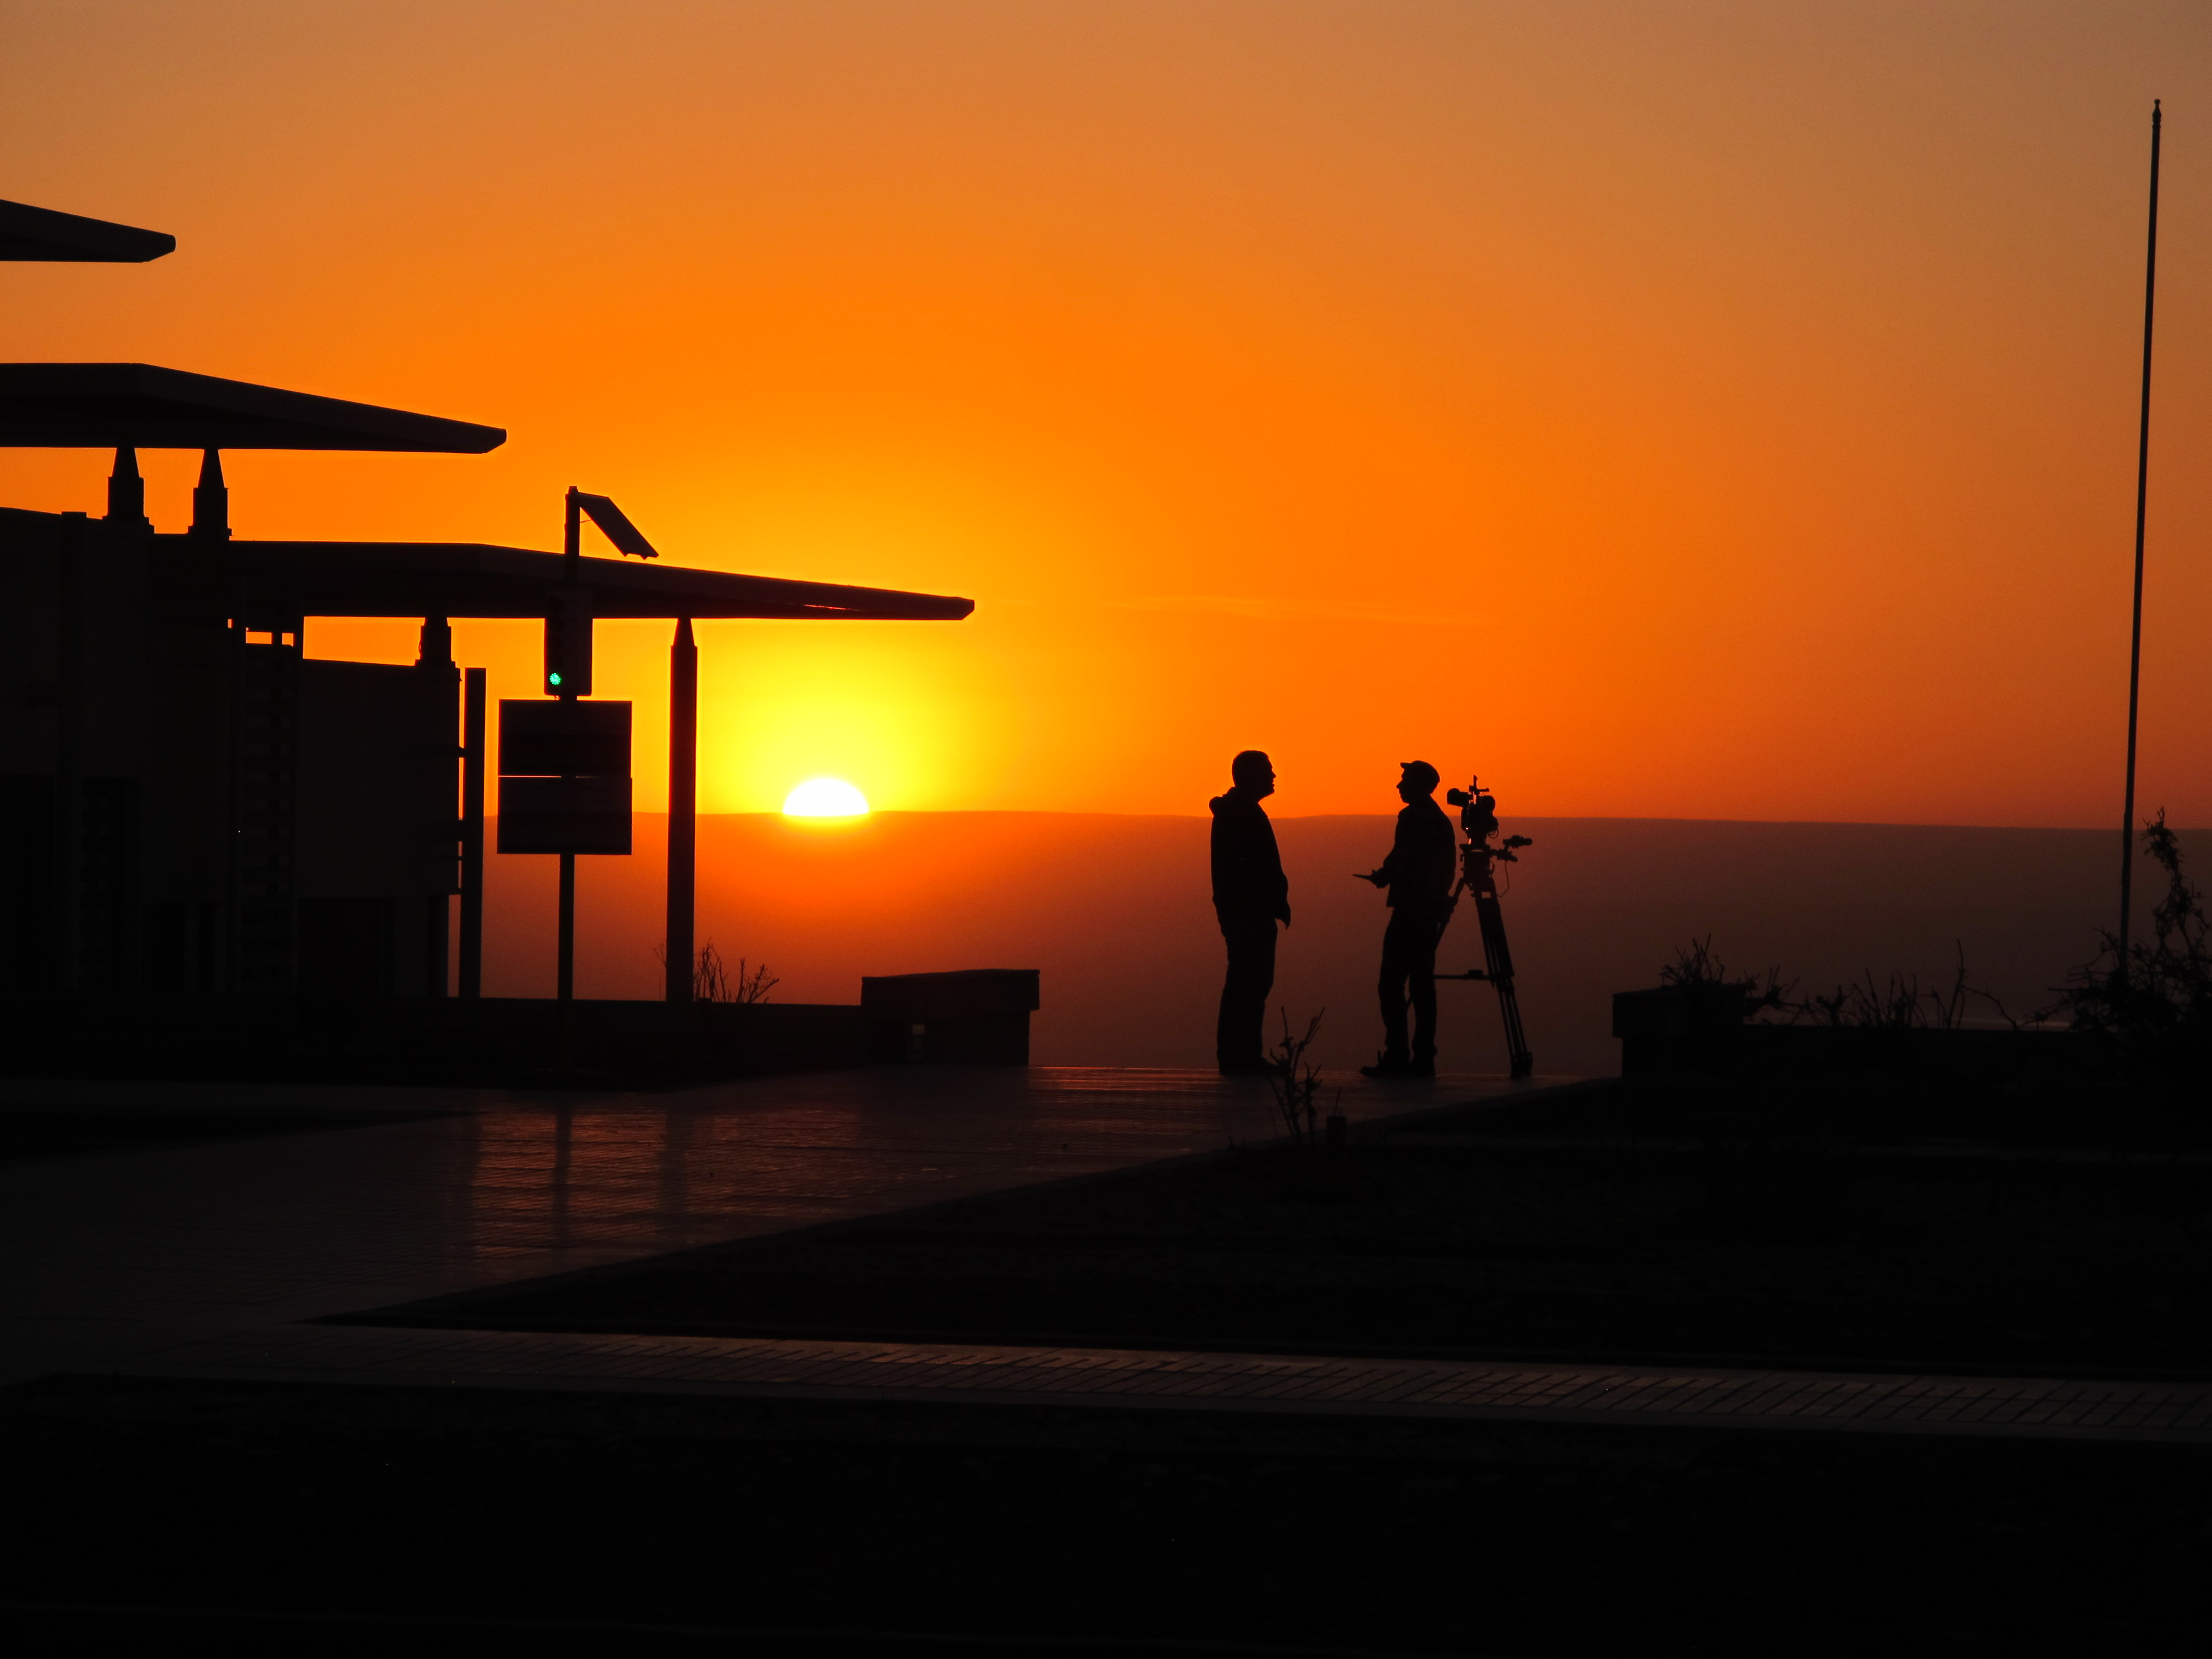

A beautiful sunset at the ALMA

A beautiful sunset at the ALMA Operations Support Facilities.

Credit: ALMA (ESO/NAOJ/NRAO)